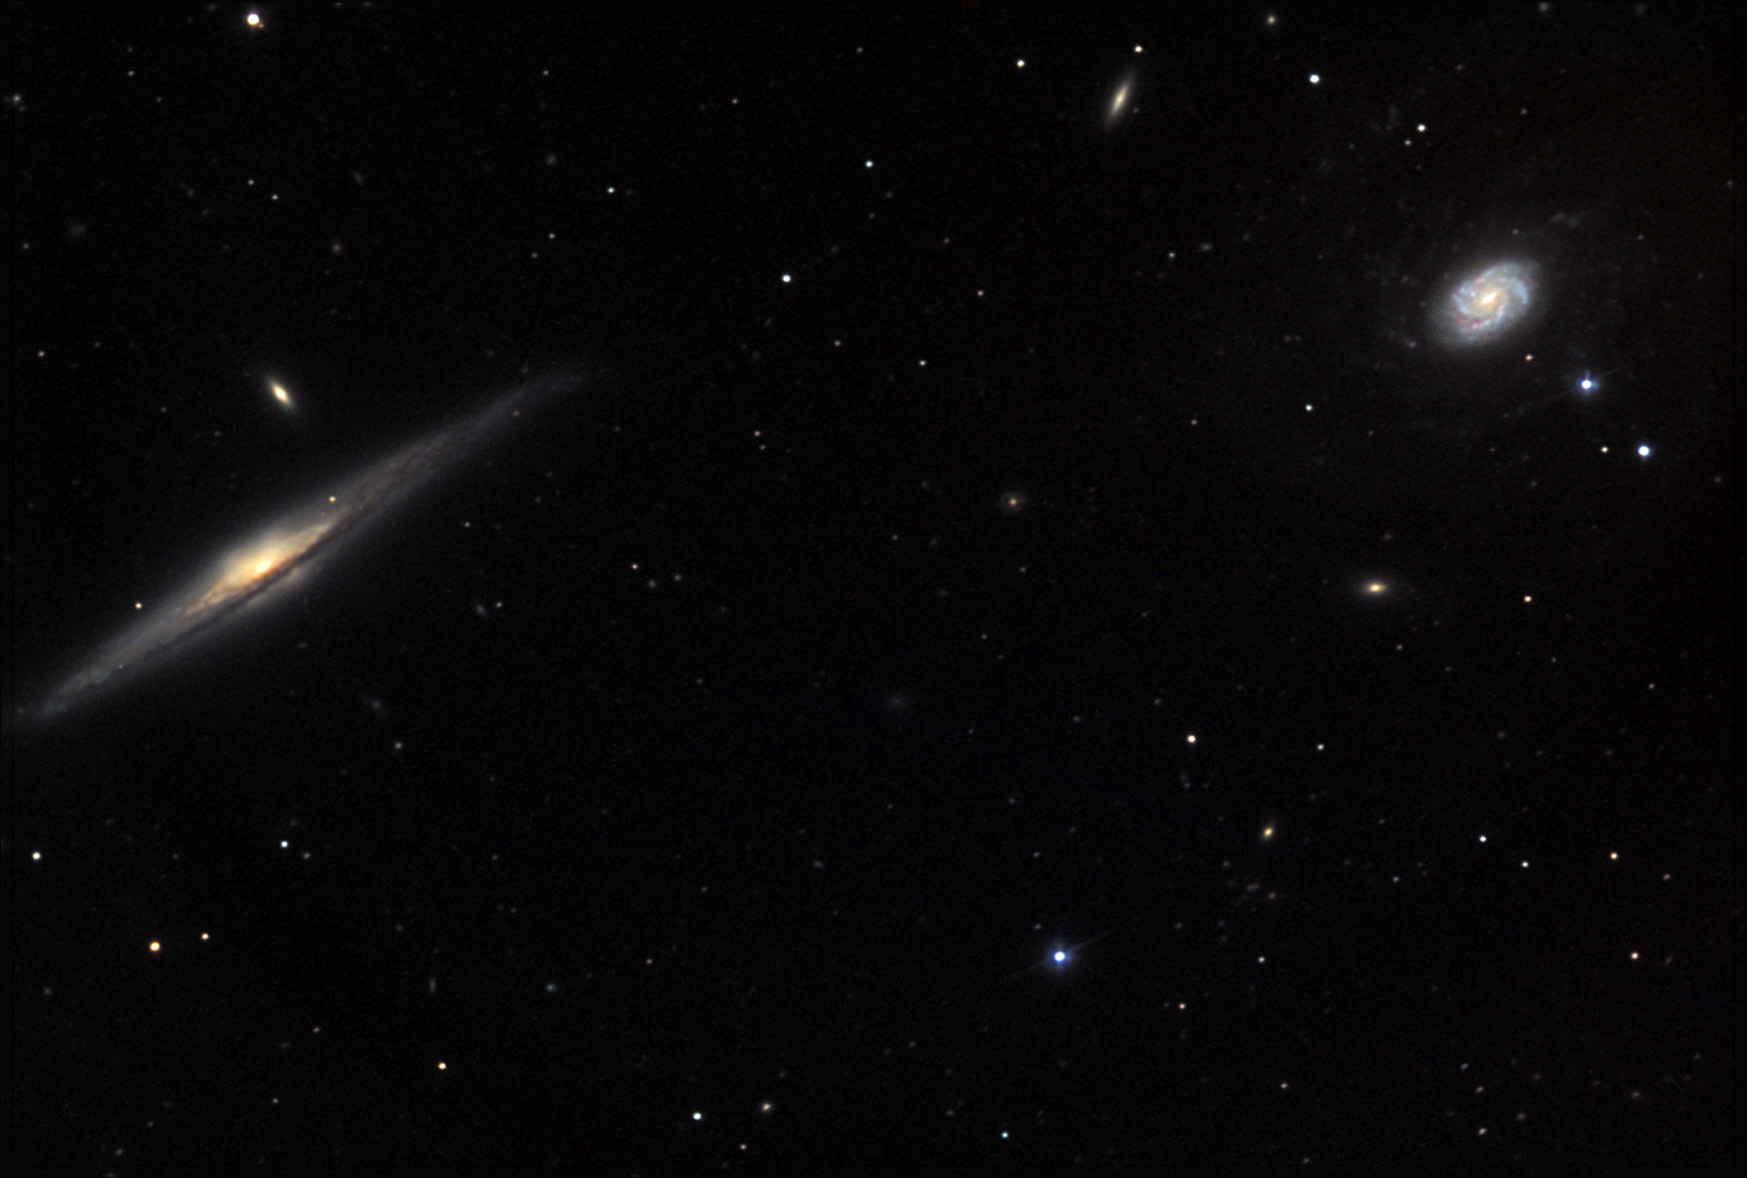

NGC 5965

NGC 5965 is the edge-on spiral galaxy to the left, while the galaxy to the upper right is NGC 5963. Both located in the constellation Draco, NGC 5965 is about 150 million lightyears away and NGC 5963 is only around 40 million lightyears away. Back in 2006, these two galaxies made APOD.

This image was taken as part of Advanced Observing Program (AOP) program at Kitt Peak Visitor Center during 2014.

Credit: KPNO/NOIRLab/NSF/AURA/Chas Sourek and Diana Hartrampf/Adam Block